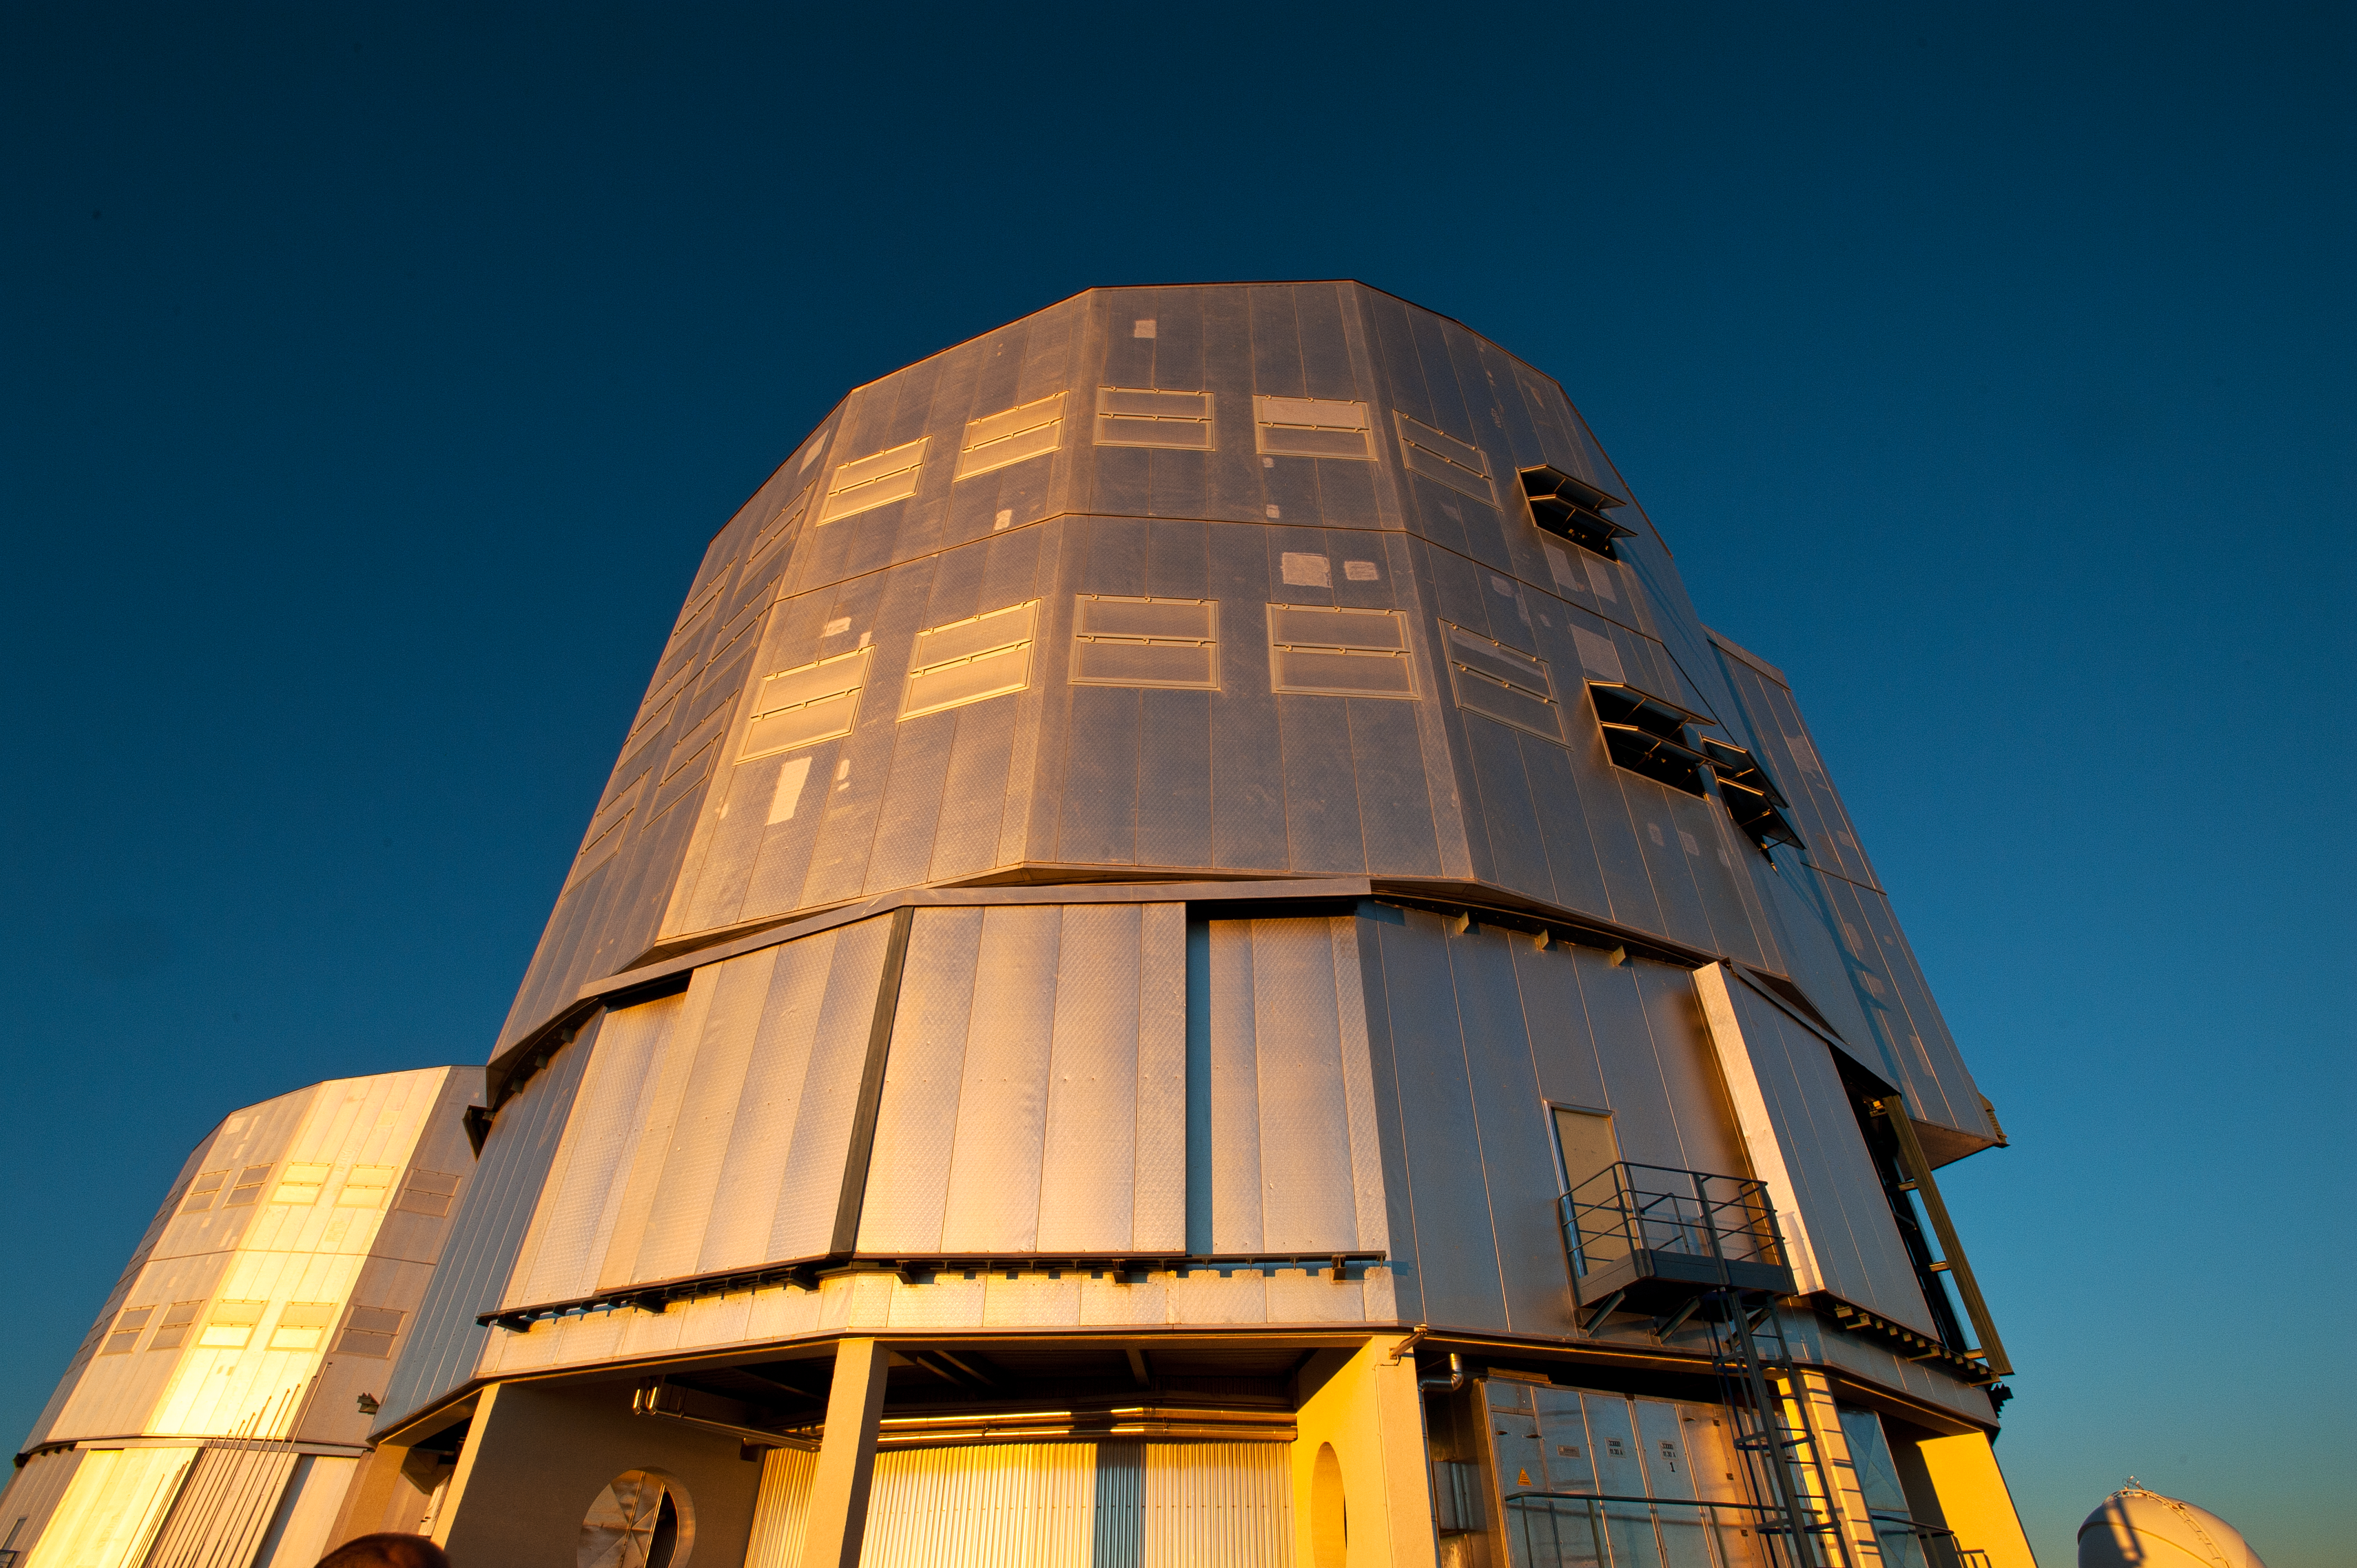

The Very Large Telescope

One of the four Unit Telescopes of the ESO Very Large Telescope gleams in the Sun against the deep blue of the sky.

Credit: P. Pardo Ávalos/ESO